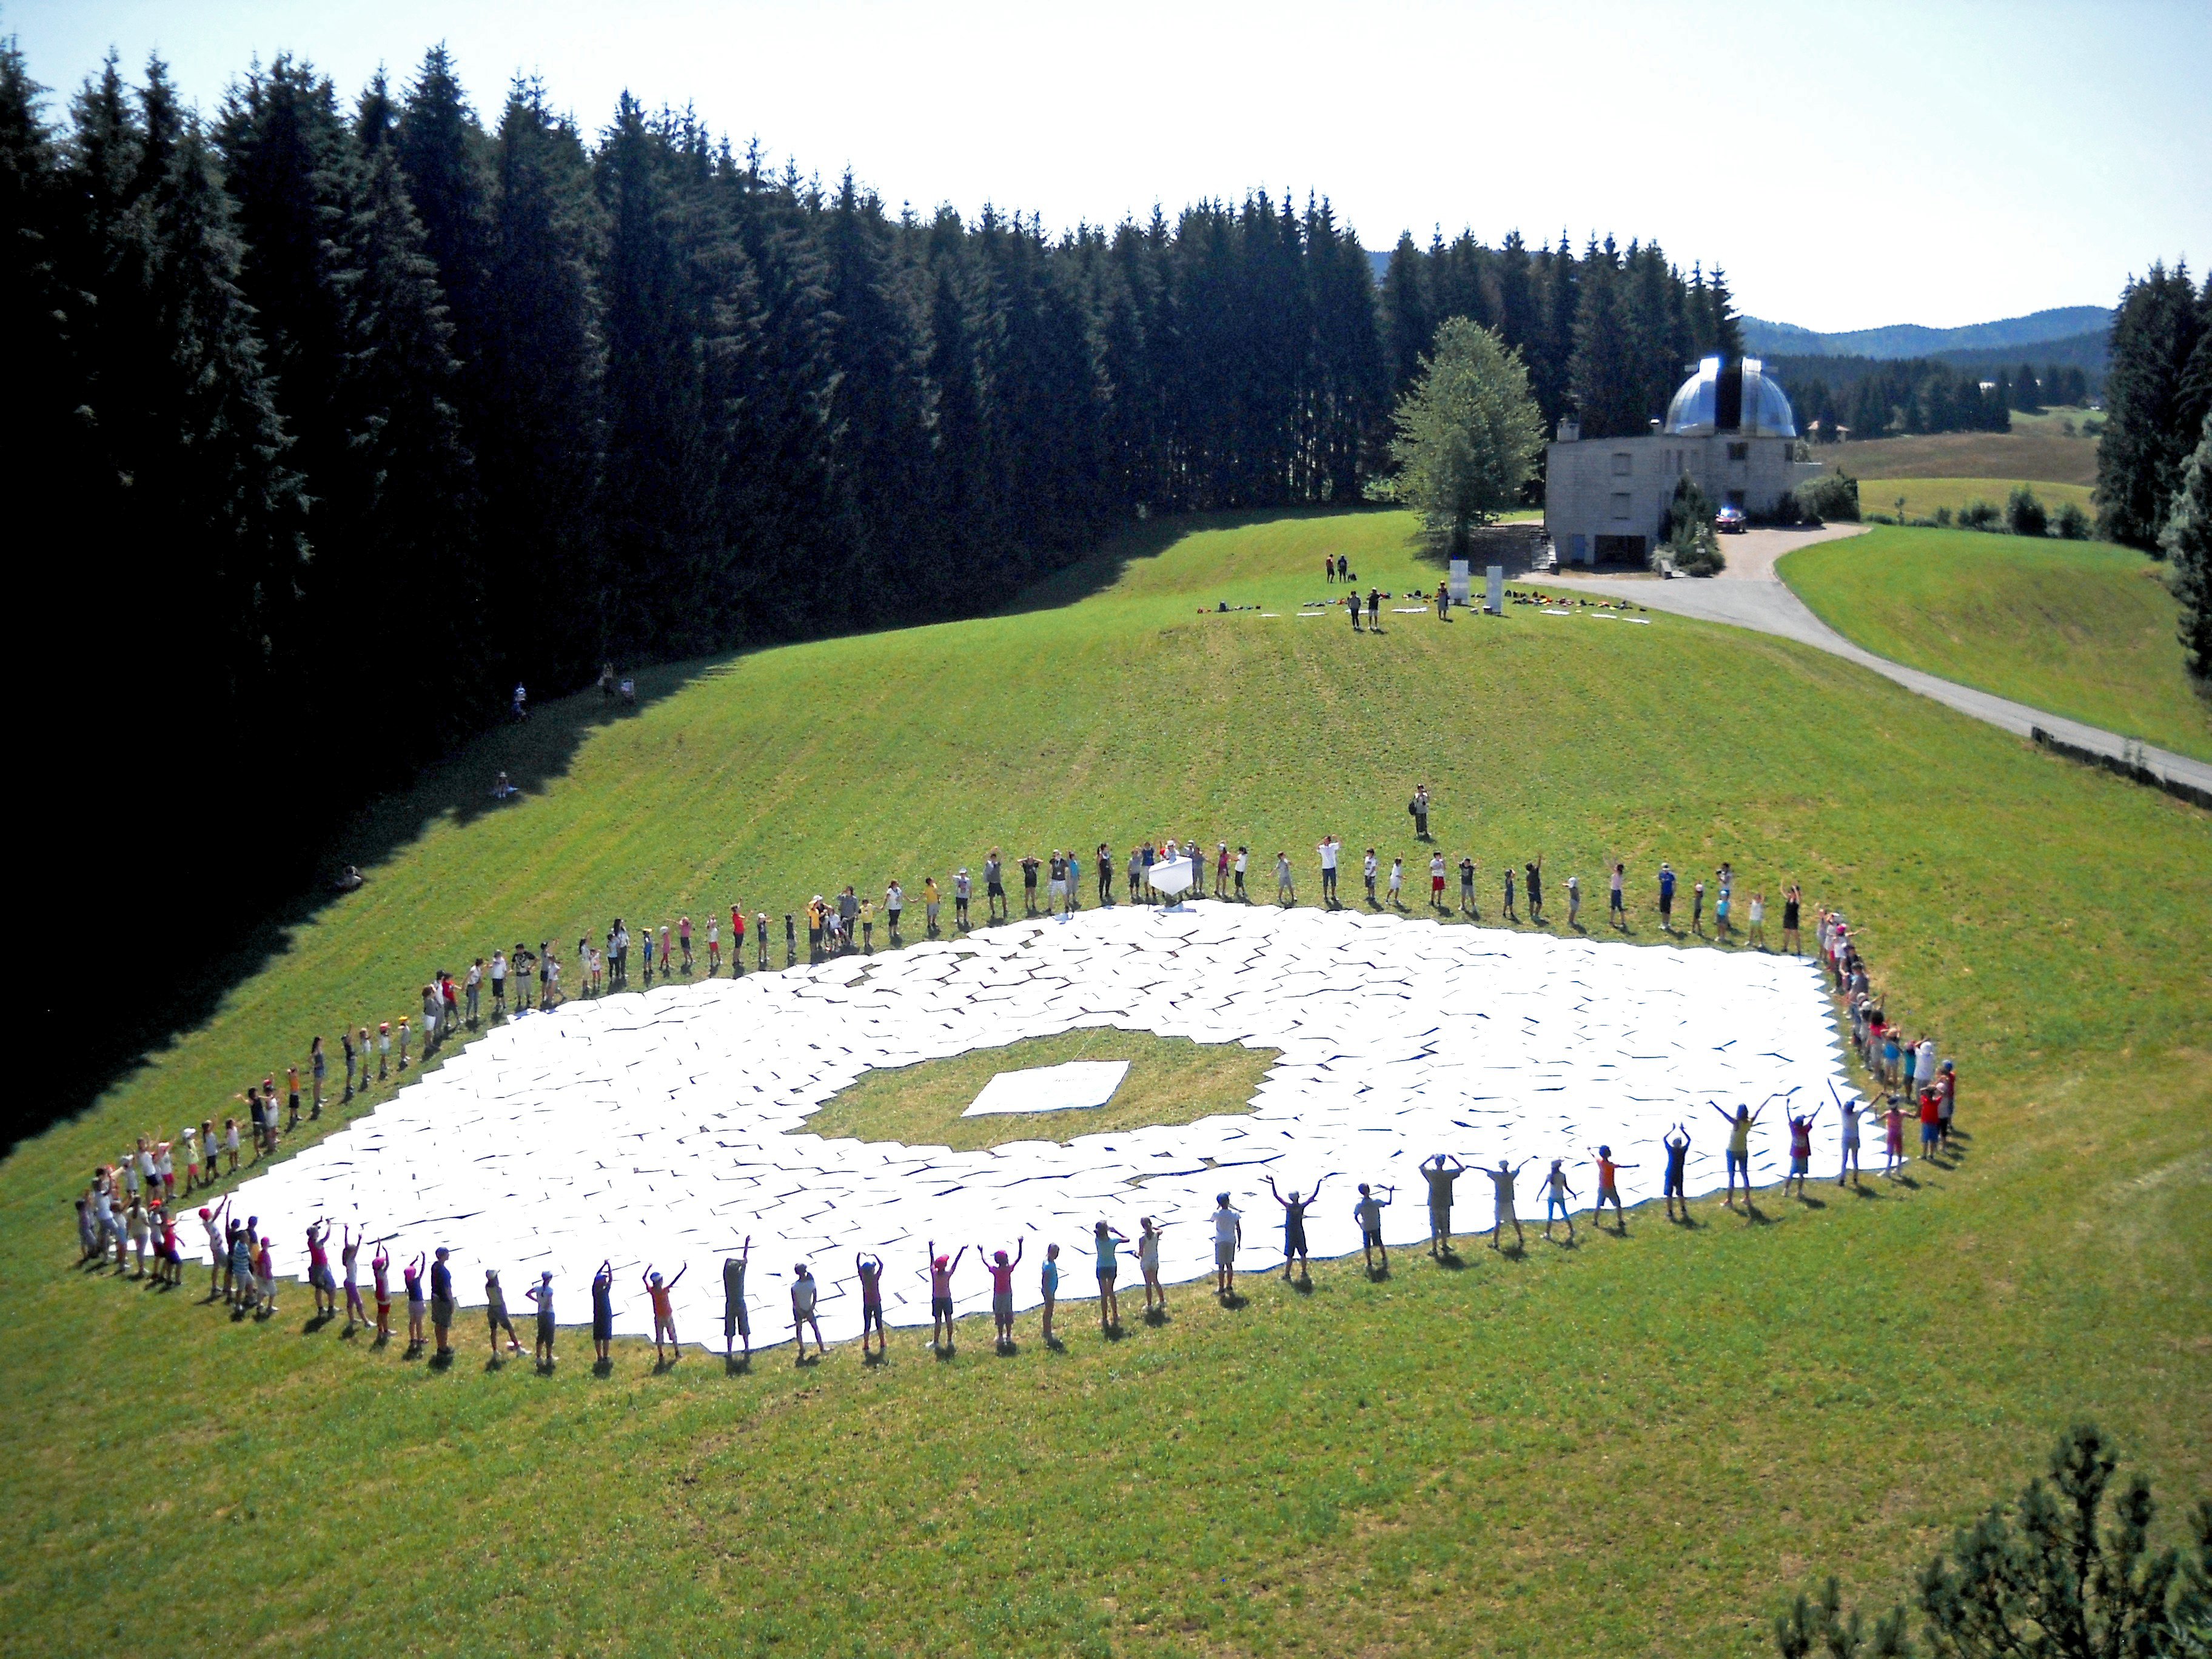

Celebrating the telescope of the future

This wonderful arial image shows Asiago Astrophysical Observatory, part of the University of Padua near Asiago, Italy. Clearly visible is the final result of a game to produce a 1:1 scale model of the 39 metre primary mirror of the Extremely Large Telescope. Around the edge of the model mirror a ring of children celebrate their success at having constructed it.

The game was originally played during the 2011 Open House Day at the ESO headquarters in Garching, Germany and uses 800 hexagonal pieces of card — each 1.4 metres in diameter — to represent each of the mirrors that together make up the huge primary mirror.

Credit: Rosella Spiga/ESO